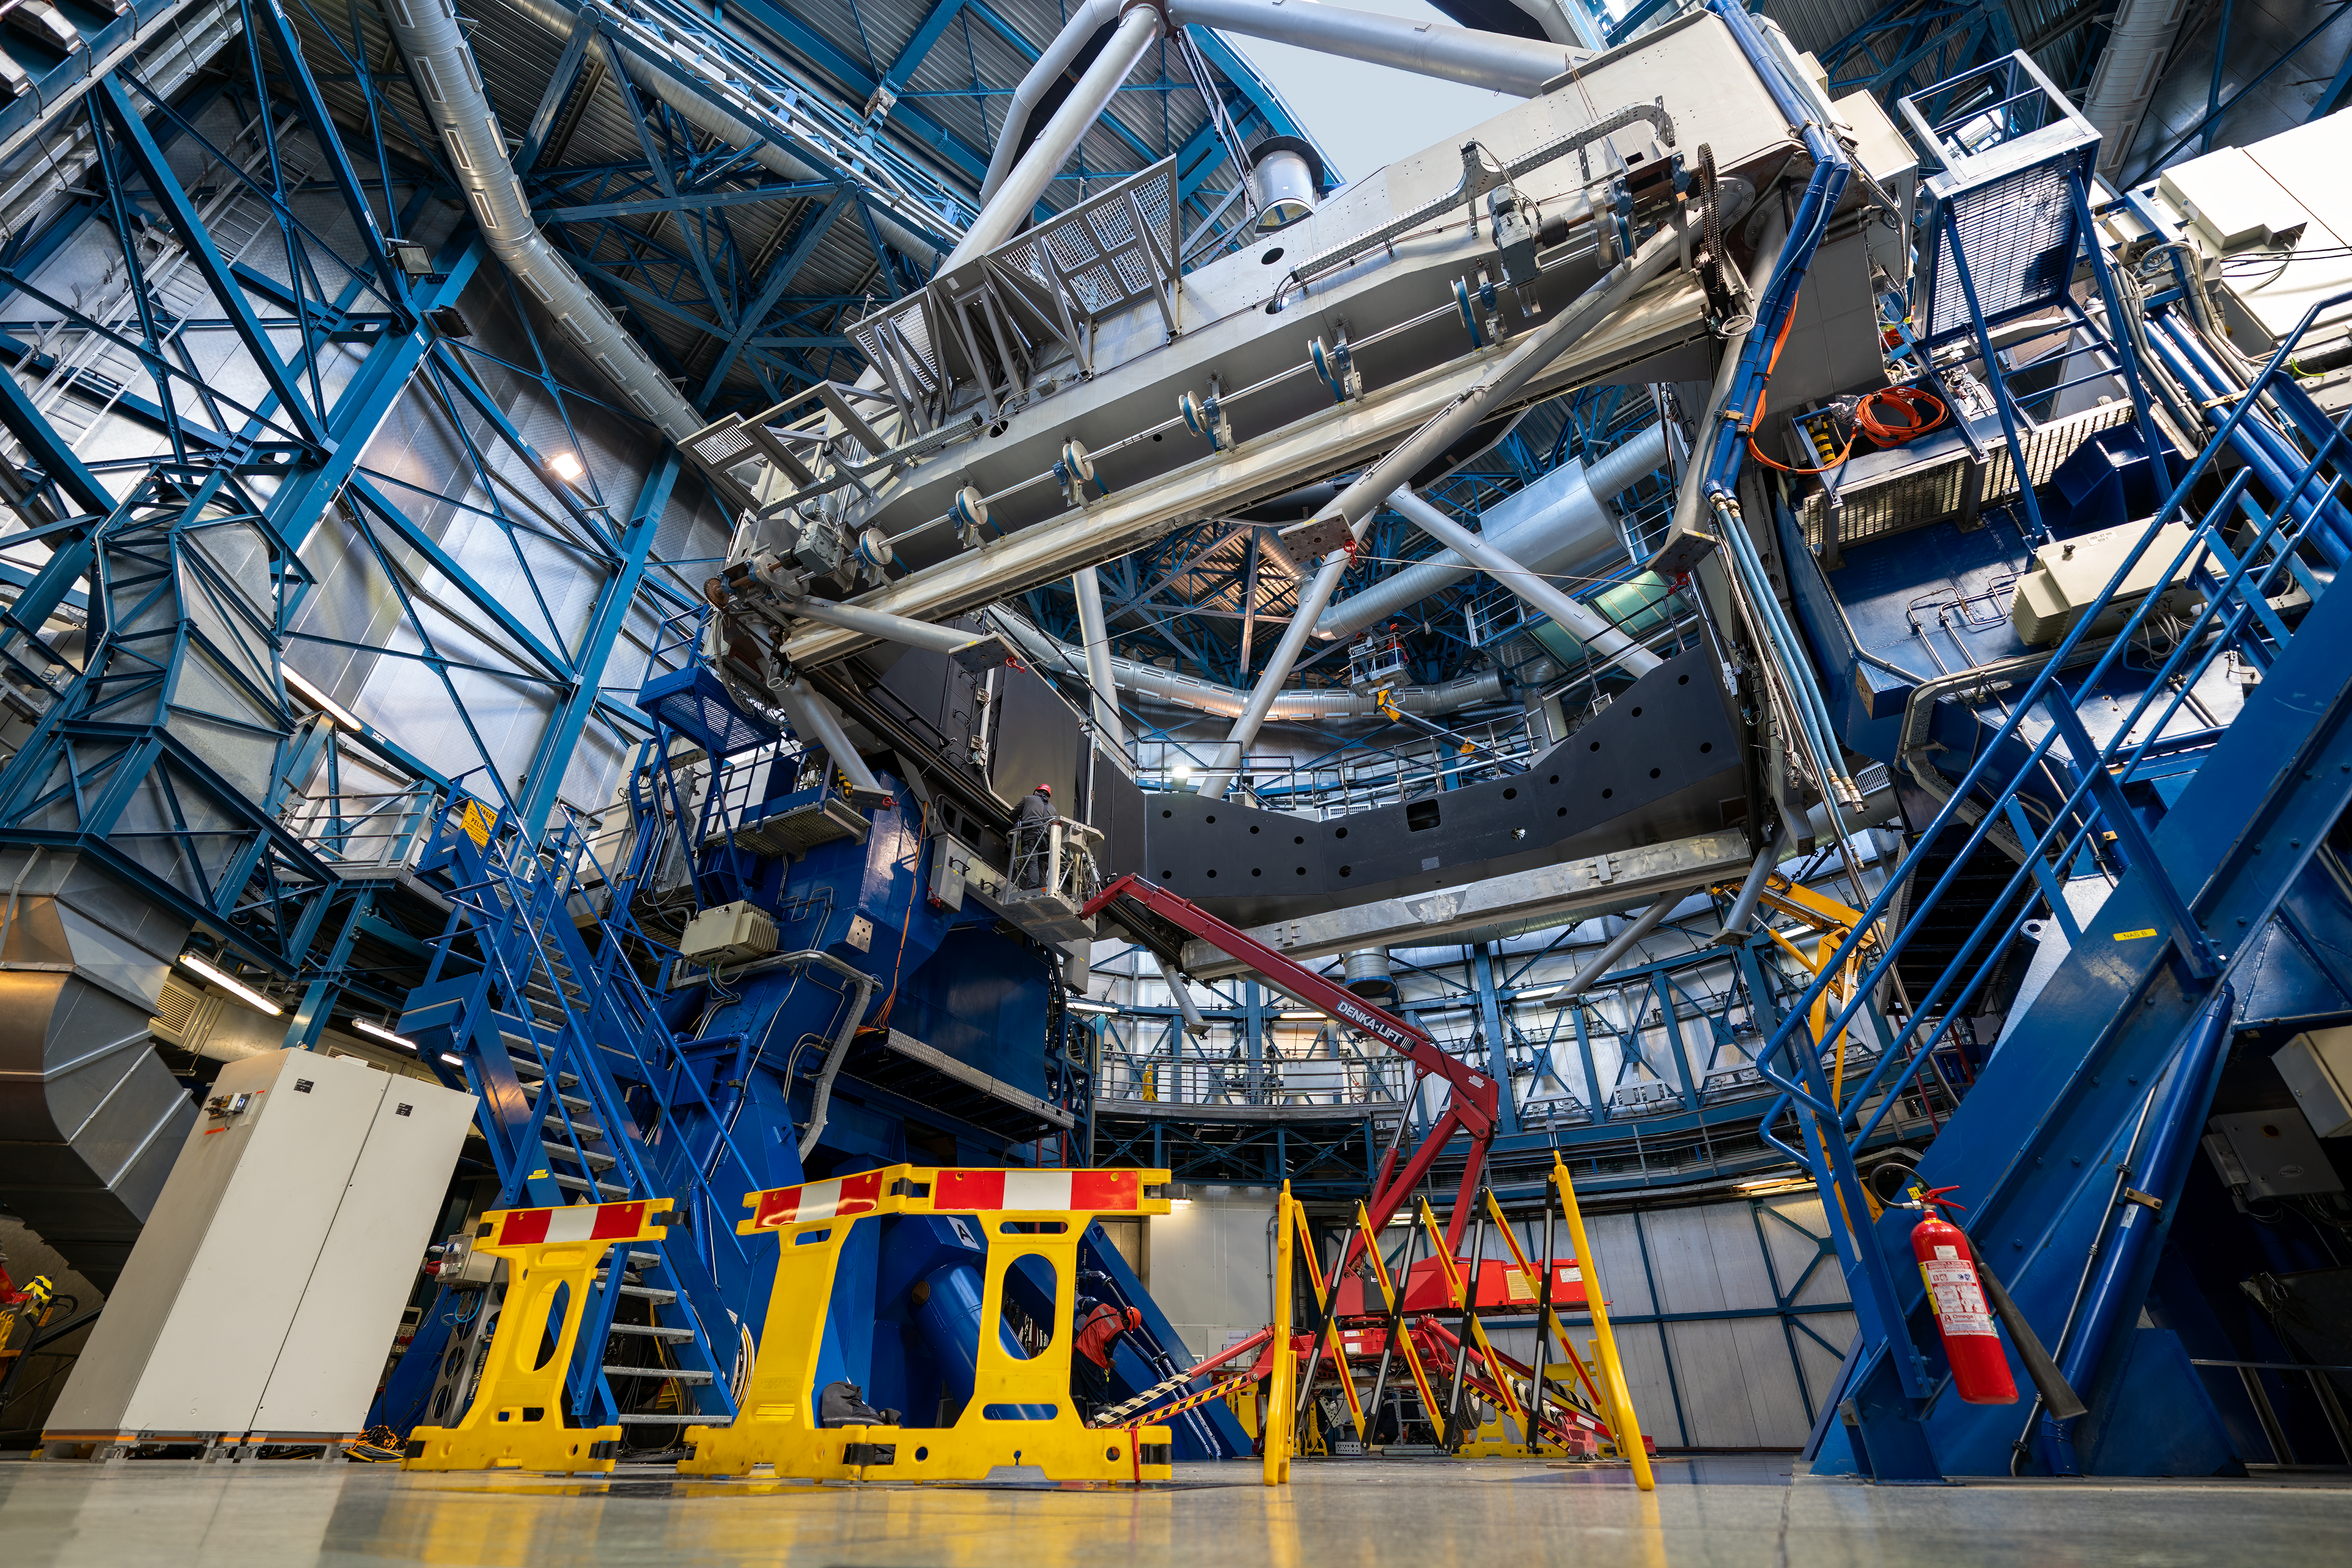

Take a closer look, something’s missing...

Imagine a telescope... are you thinking of one? What are the parts you think are vital? For an optical telescope (ones that watch the skies in the visible spectrum of light) there is one thing they can’t go without... a mirror.

In this Picture of the Week, we’re taking a peek behind the scenes at the Unit Telescope 2, a part of the Very Large Telescope (VLT) in Paranal, Chile. It’s looking a bit empty behind the yellow barricades, as its main 8 m mirror has been removed for recoating. The mirror is covered with a thin layer of highly reflective aluminium that needs to be reapplied every 18 months to ensure the telescope captures as much light as possible. With this key piece missing, the telescope didn't do any observing for a few days — but don’t worry, the mirror is already back with a fresh, dust free surface.

While it’s gone though, we get a chance to see the true enormity of the telescopes internal structure. If you look closely, you can see a whole cherry-picker (with a worker inside it) easily fit within the space where the mirror used to be.

Credit: ESO/N. Schafer